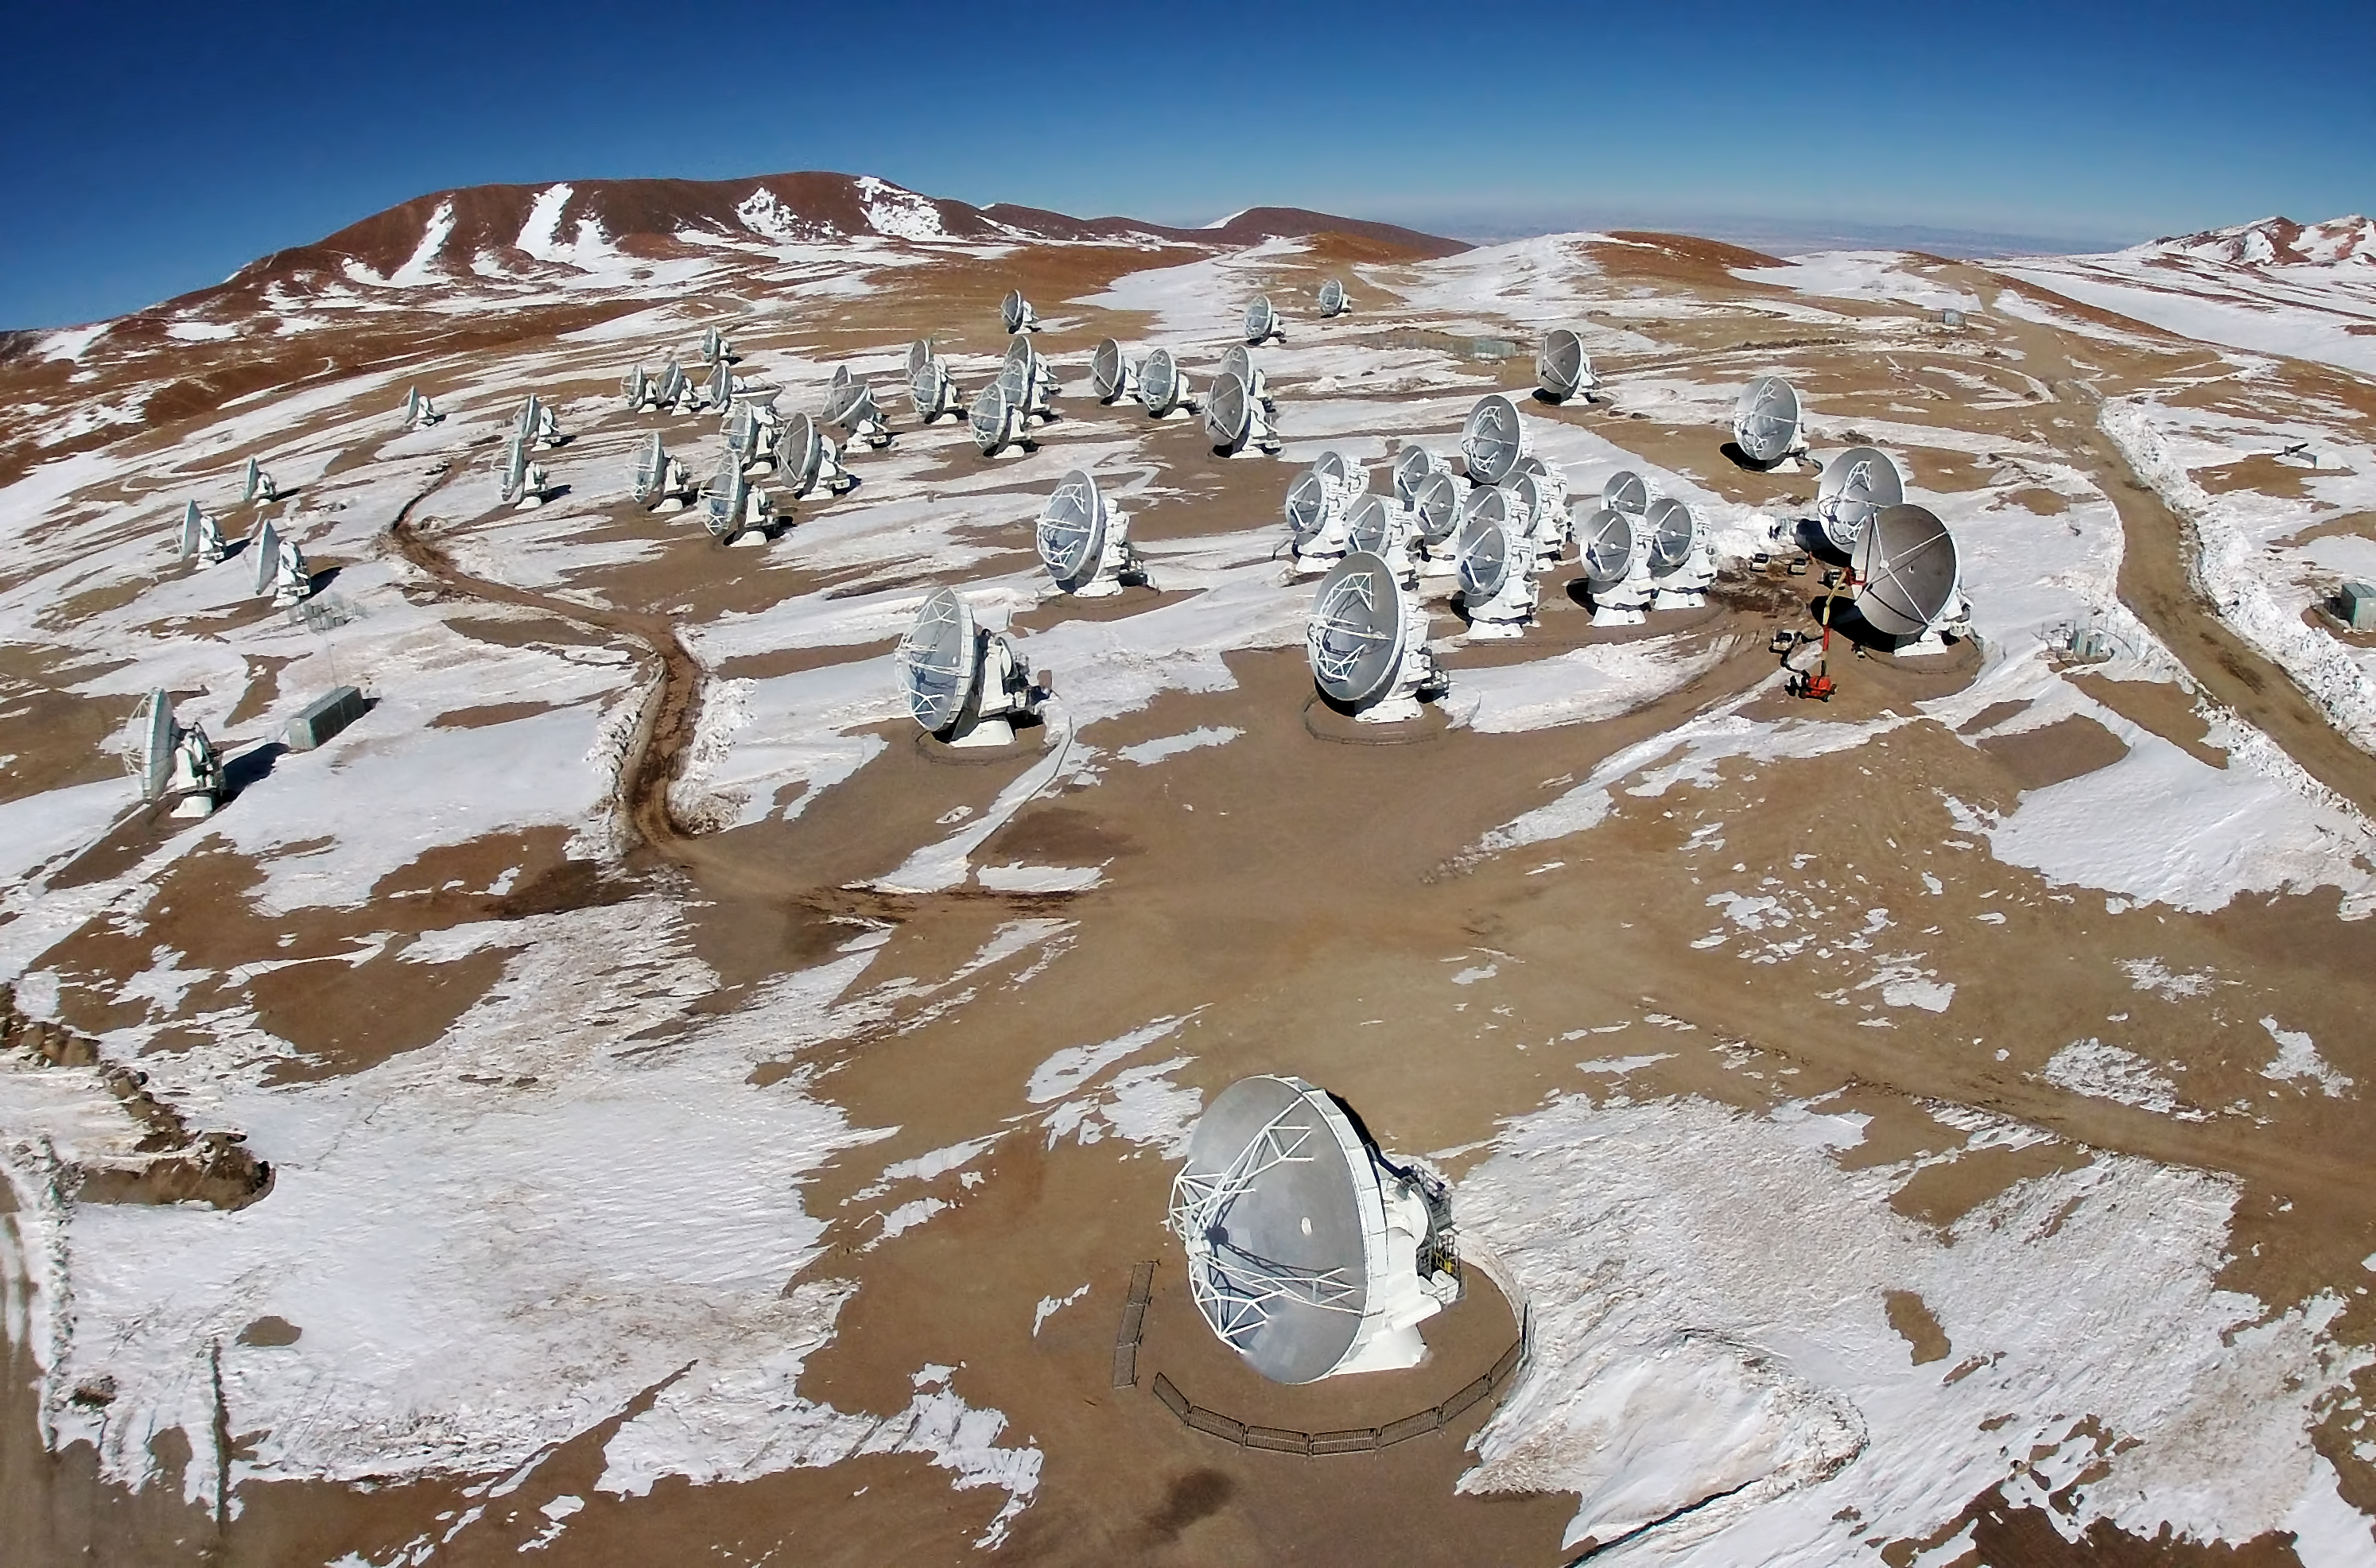

ALMA from the air

This is the Atacama Large Millimeter/submillimeter Array (ALMA) photographed from above for the first time. The image was taken using a hexacopter, installed with a camera, which can be seen in this image.

Credit: ESO